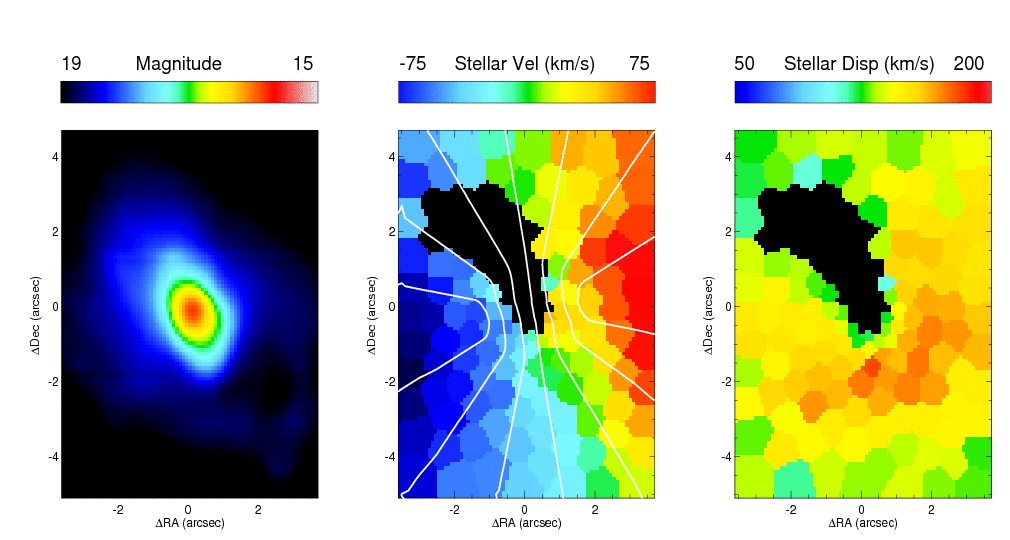

Maps of the stellar kinematics in the center of NGC 1068

Maps of the stellar kinematics in the center of NGC 1068 (central panel: stellar velocities; right panel, stellar velocity dispersion). Left panel shows an image of the continuum stellar light of the center.

Credit: International Gemini Observatory/NOIRLab/NSF/AURA